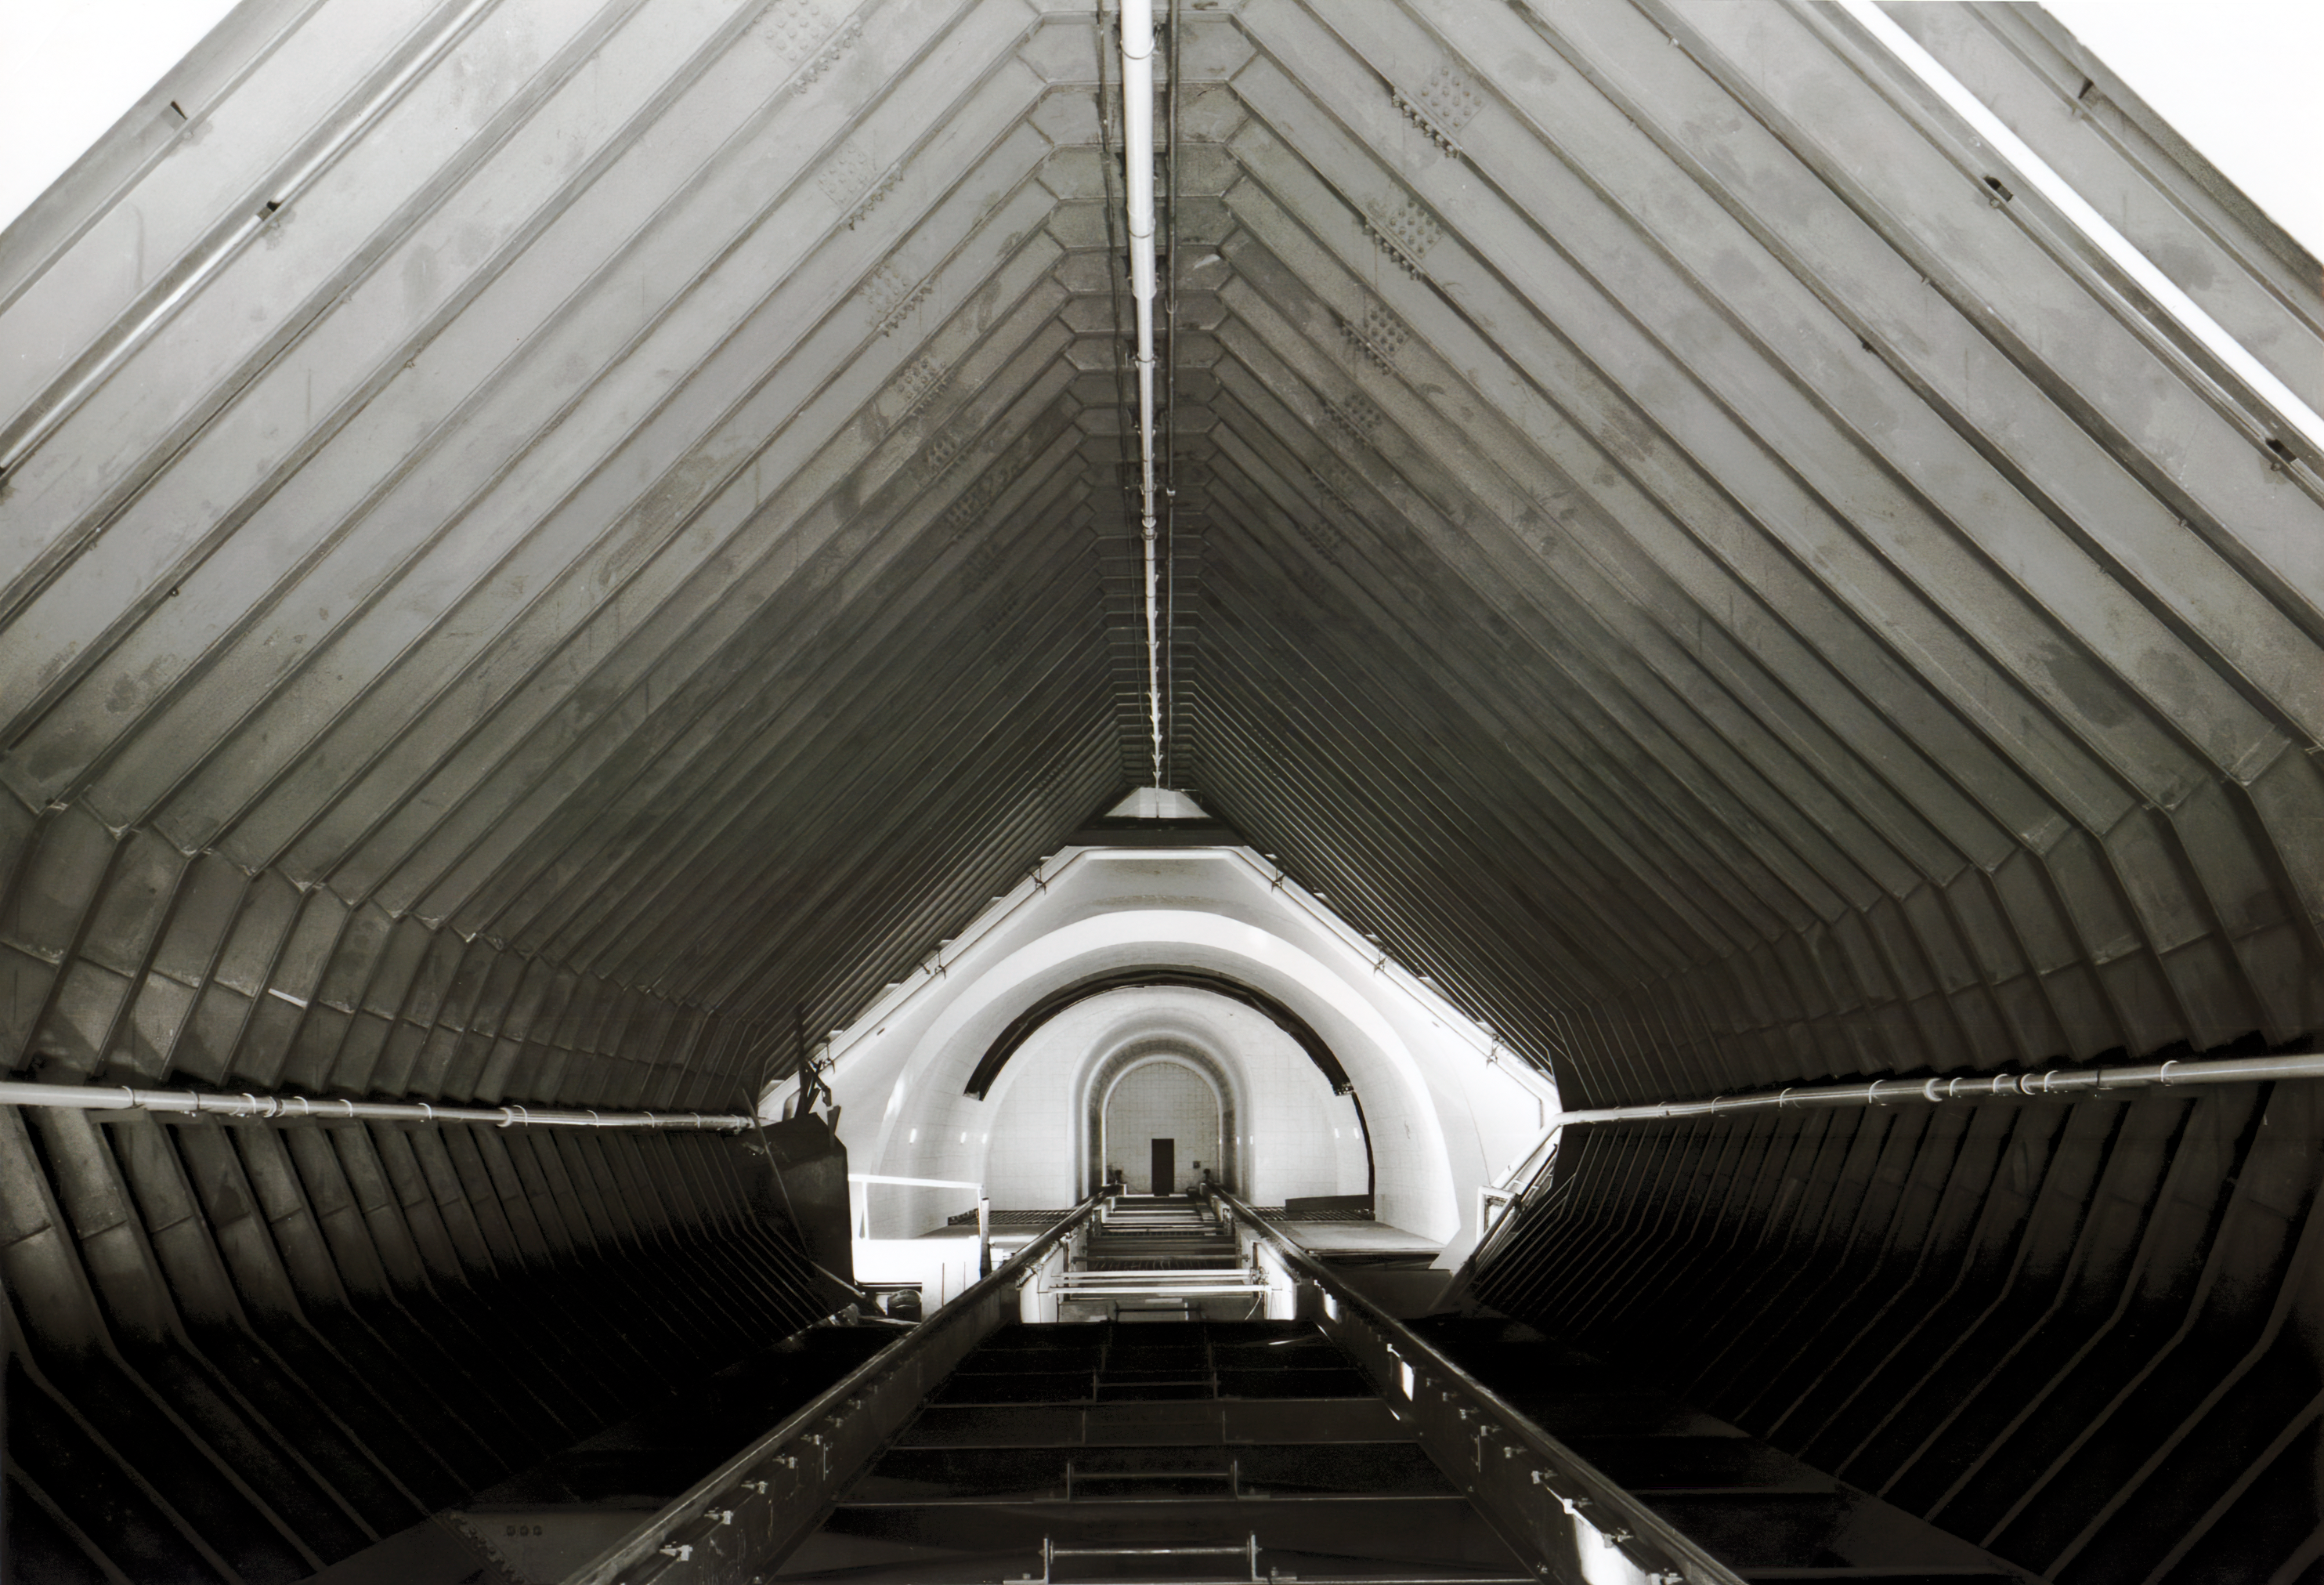

Interior of the McMath-Pierce Solar Telescope

The interior of the McMath-Pierce Solar Telescope at Kitt Peak National Observatory.

Credit: NOIRLab/AURA/NSF